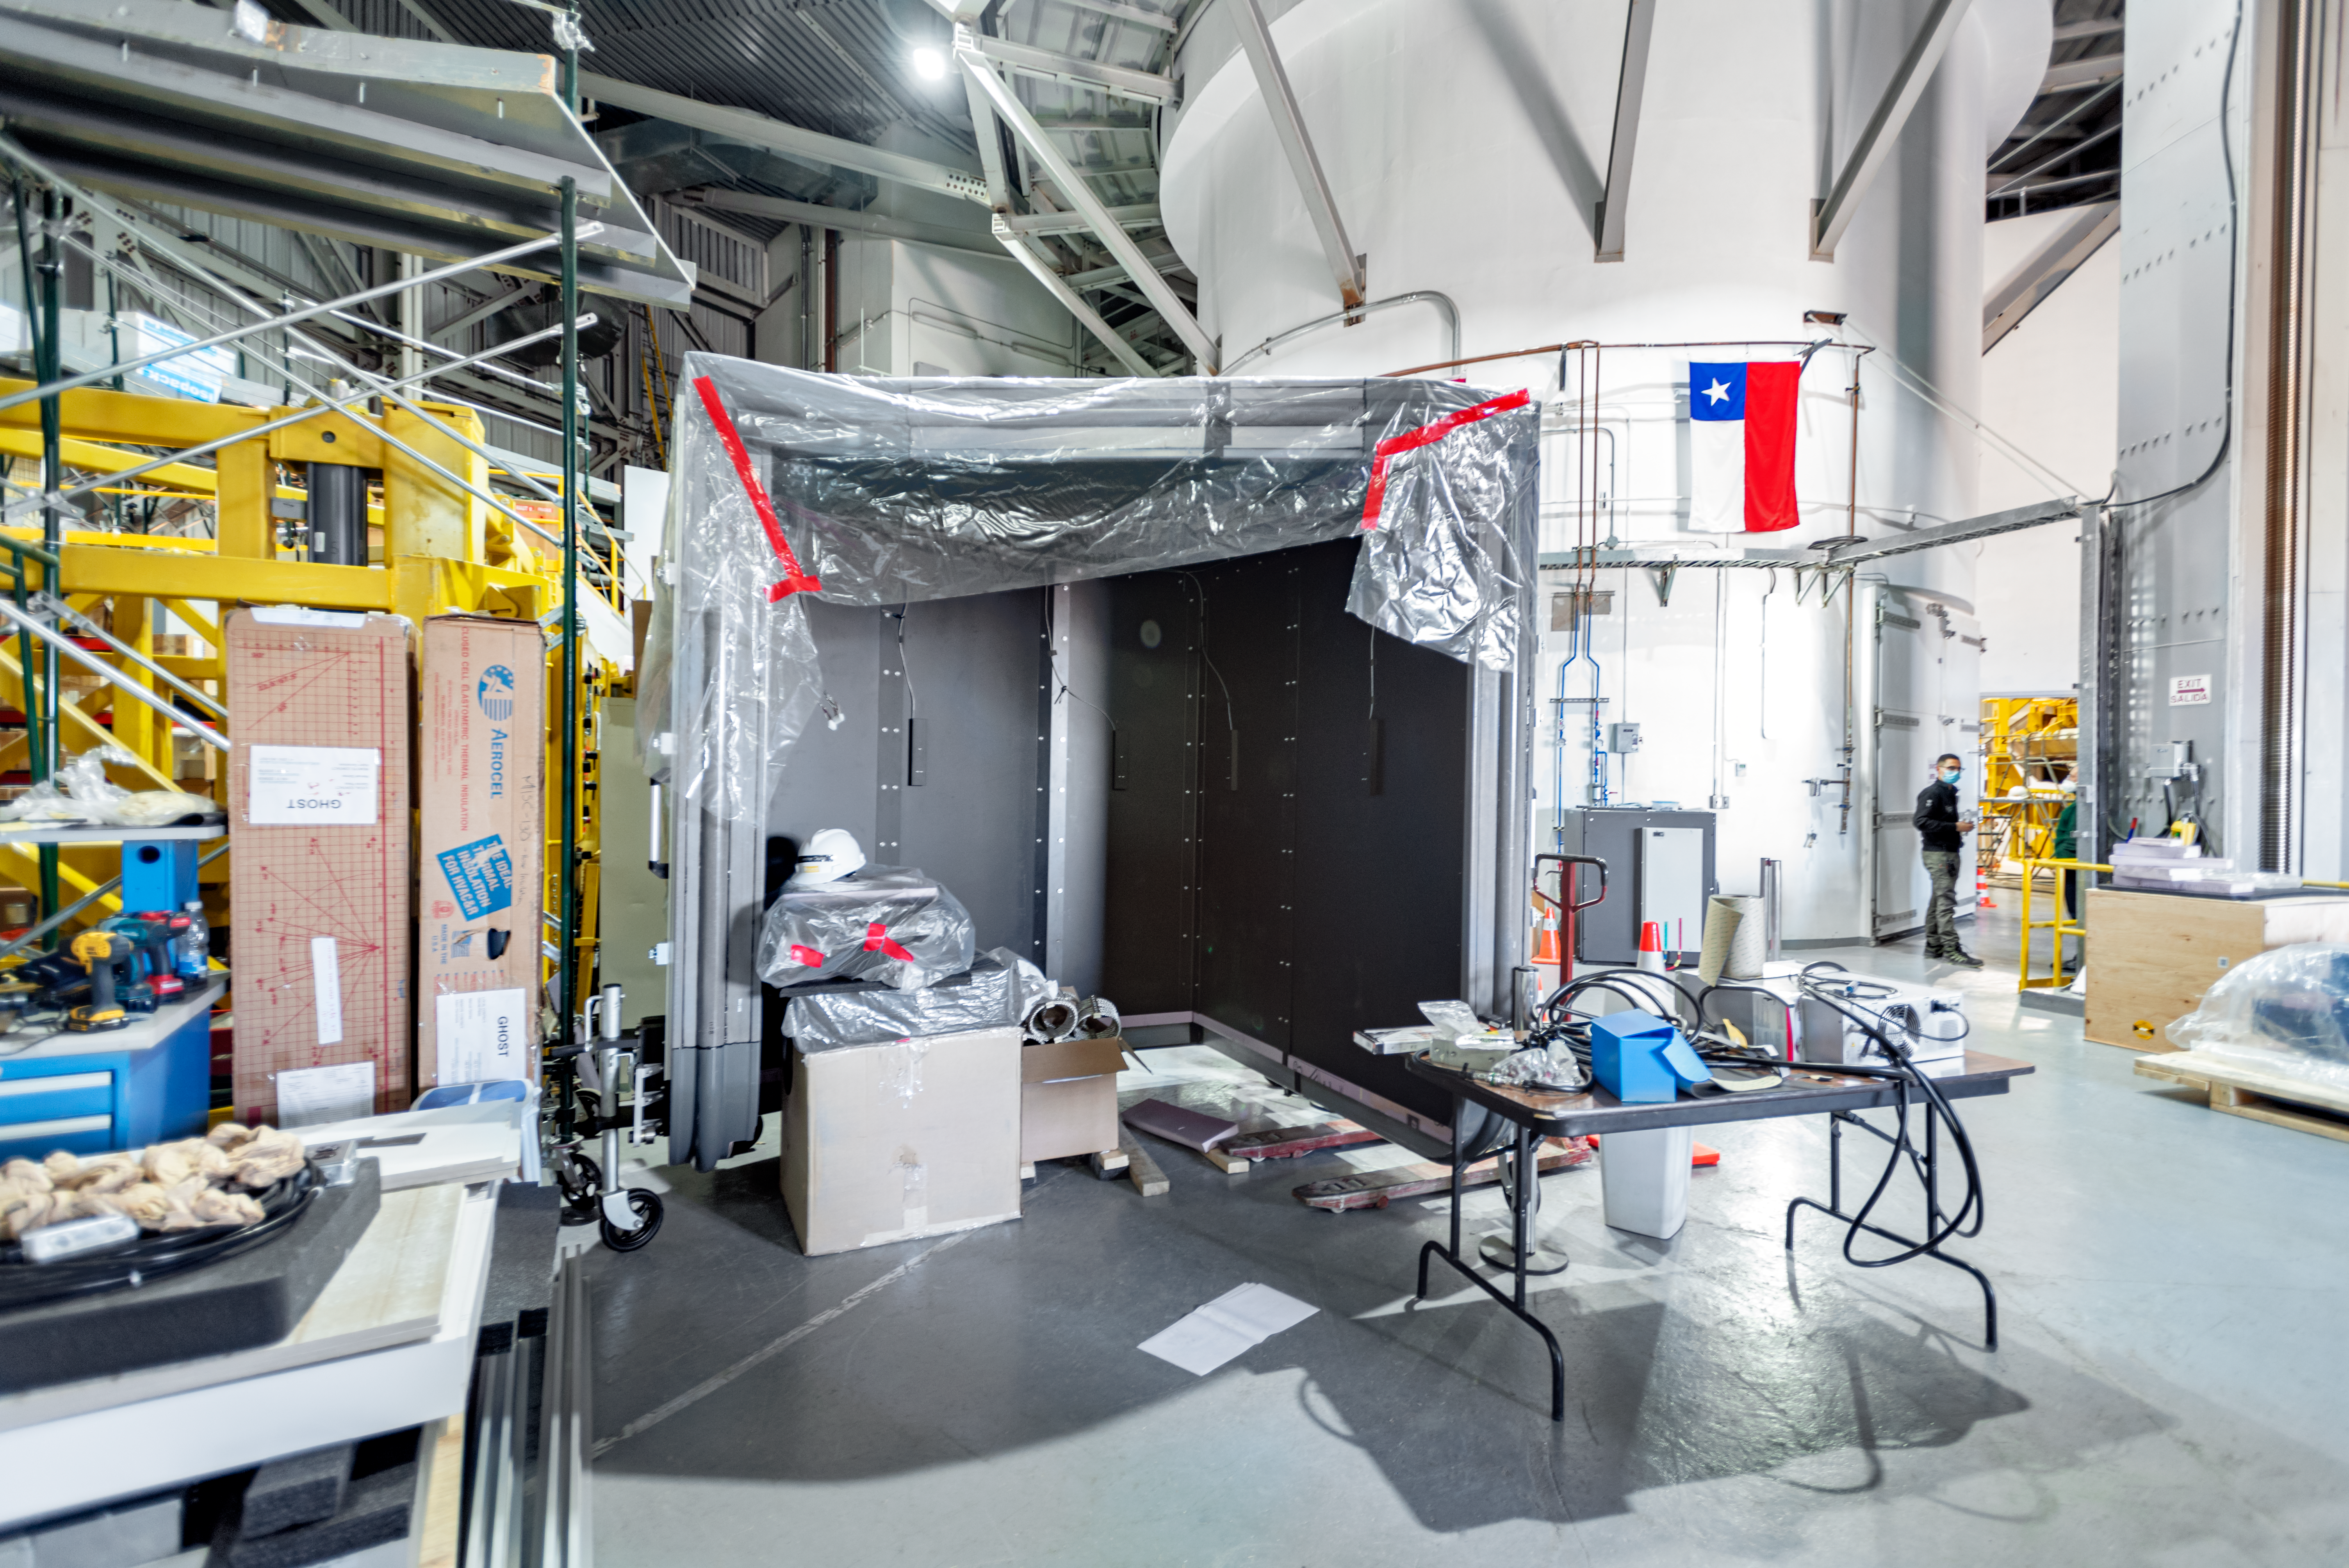

GHOST Assembly

Assembly for the Gemini High Resolution Optical SpecTrograph (GHOST) at Gemini South on Cerro Pachón.

Credit: International Gemini Observatory/NOIRLab/AURA/NSF/D. Munizaga